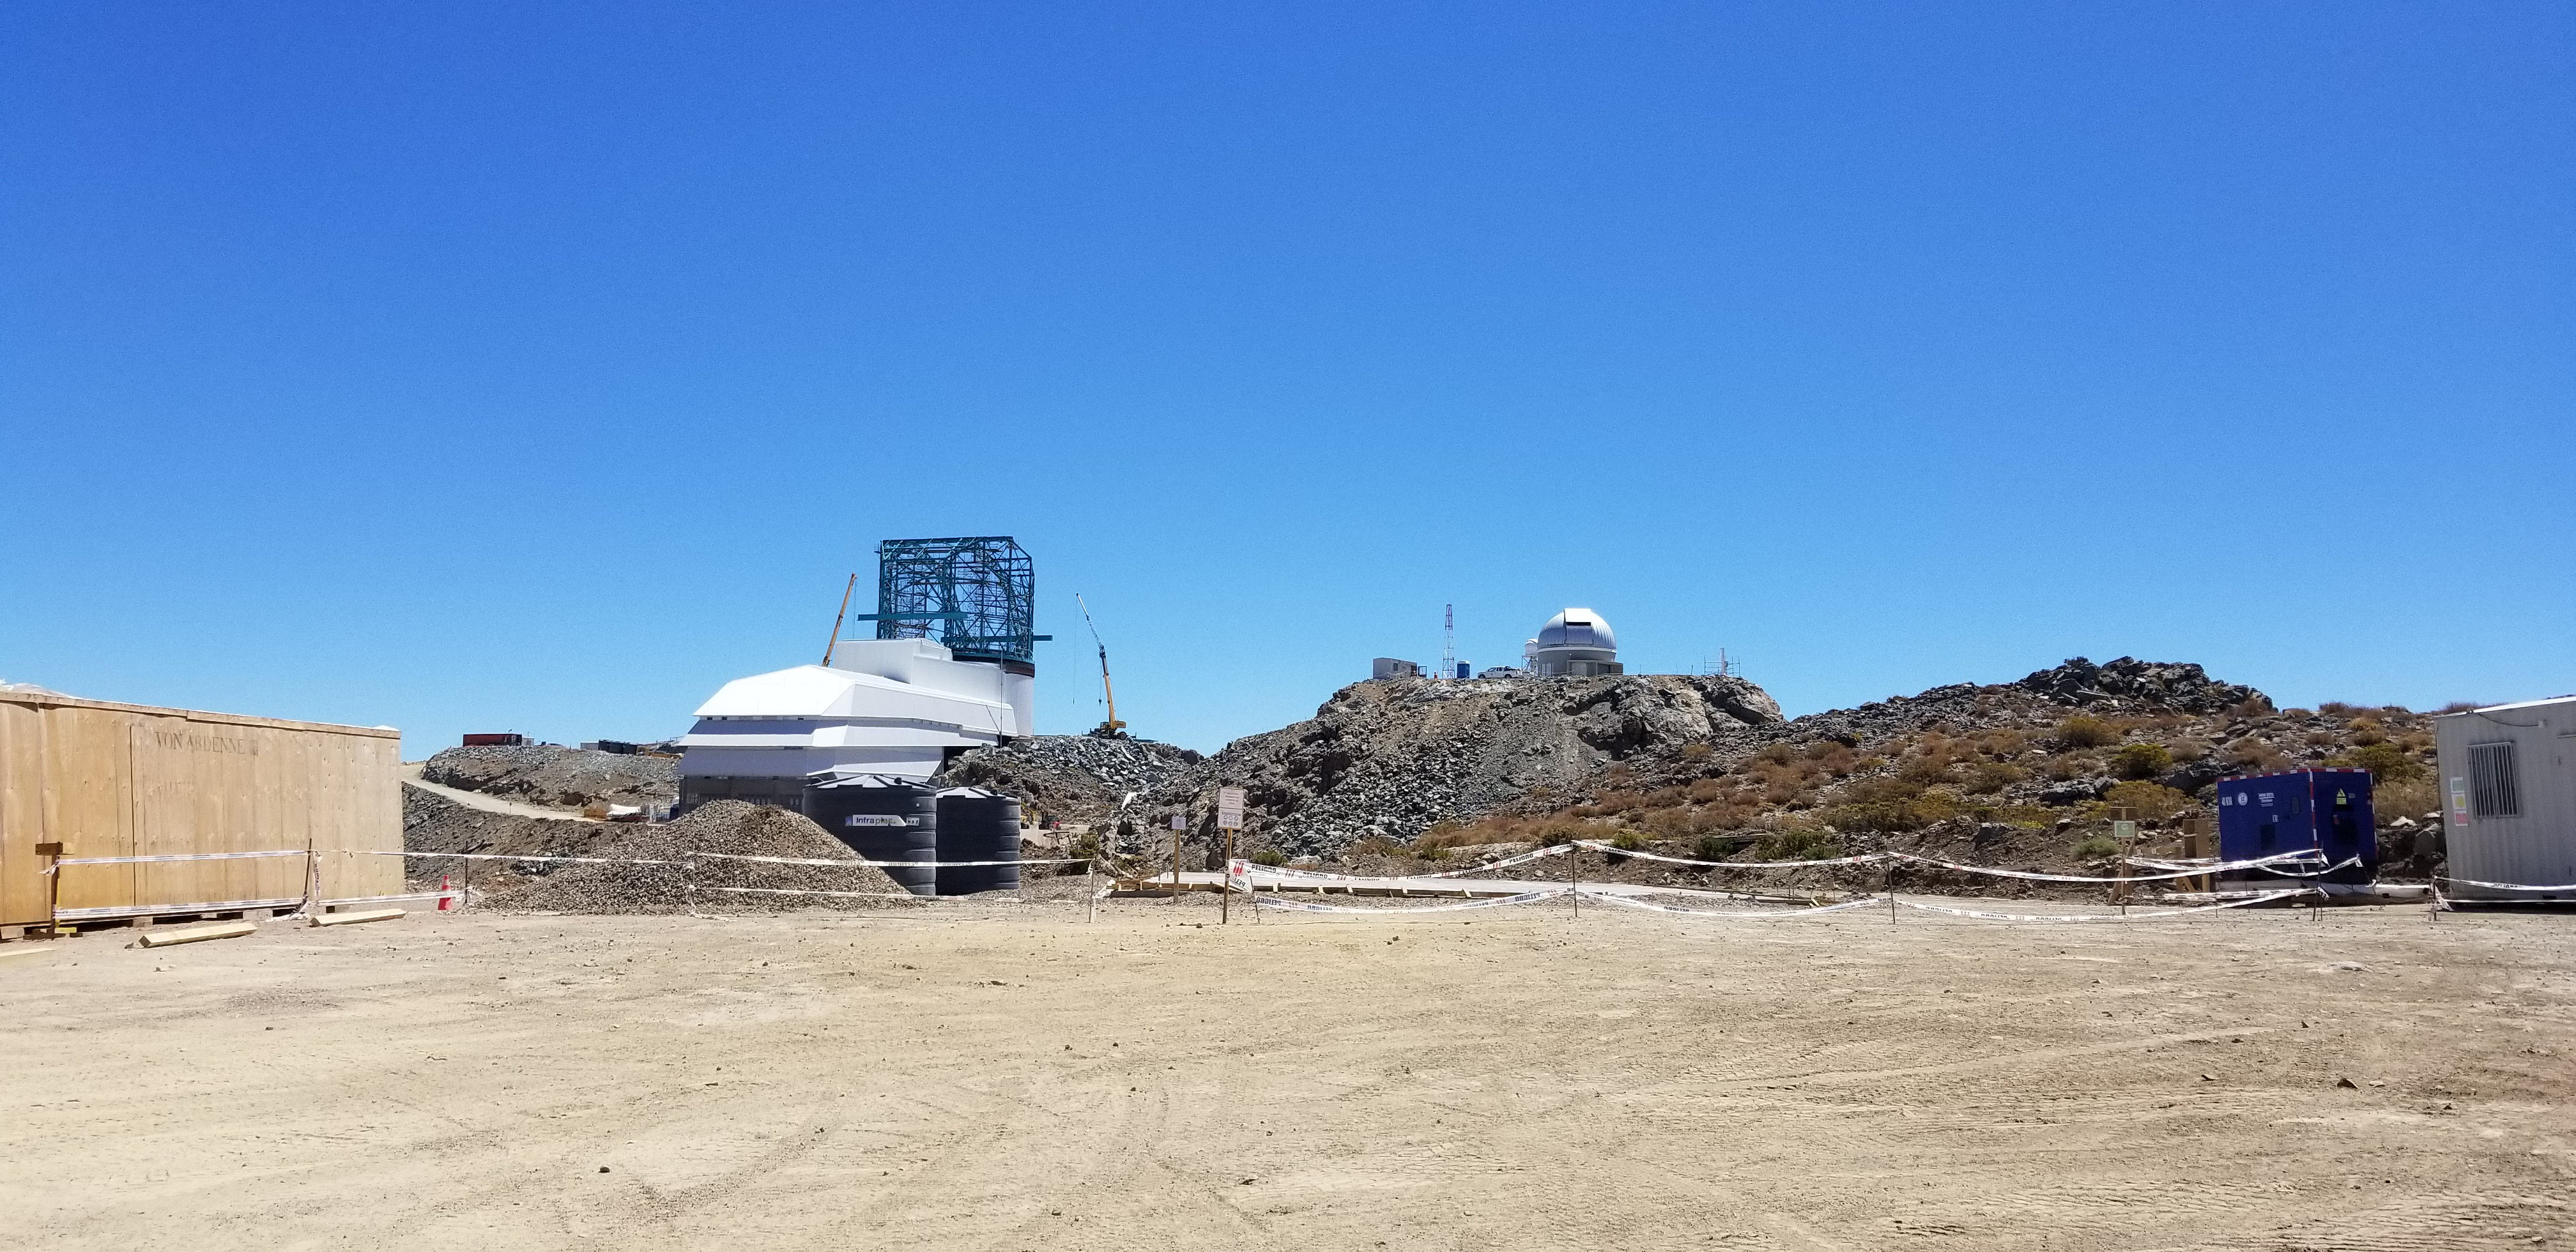

Summit Construction Progress March 2019

The summit has been buzzing with activity this month; highlights include the ongoing assembly and verification of the Coating Plant, Secondary Mirror (M2) cell assembly unpacking and integration with the M2 cart, and progress on the Dome, including installation of the side wall purlins and upper dome platform.

Credit: Rubin Observatory/NSF/AURA